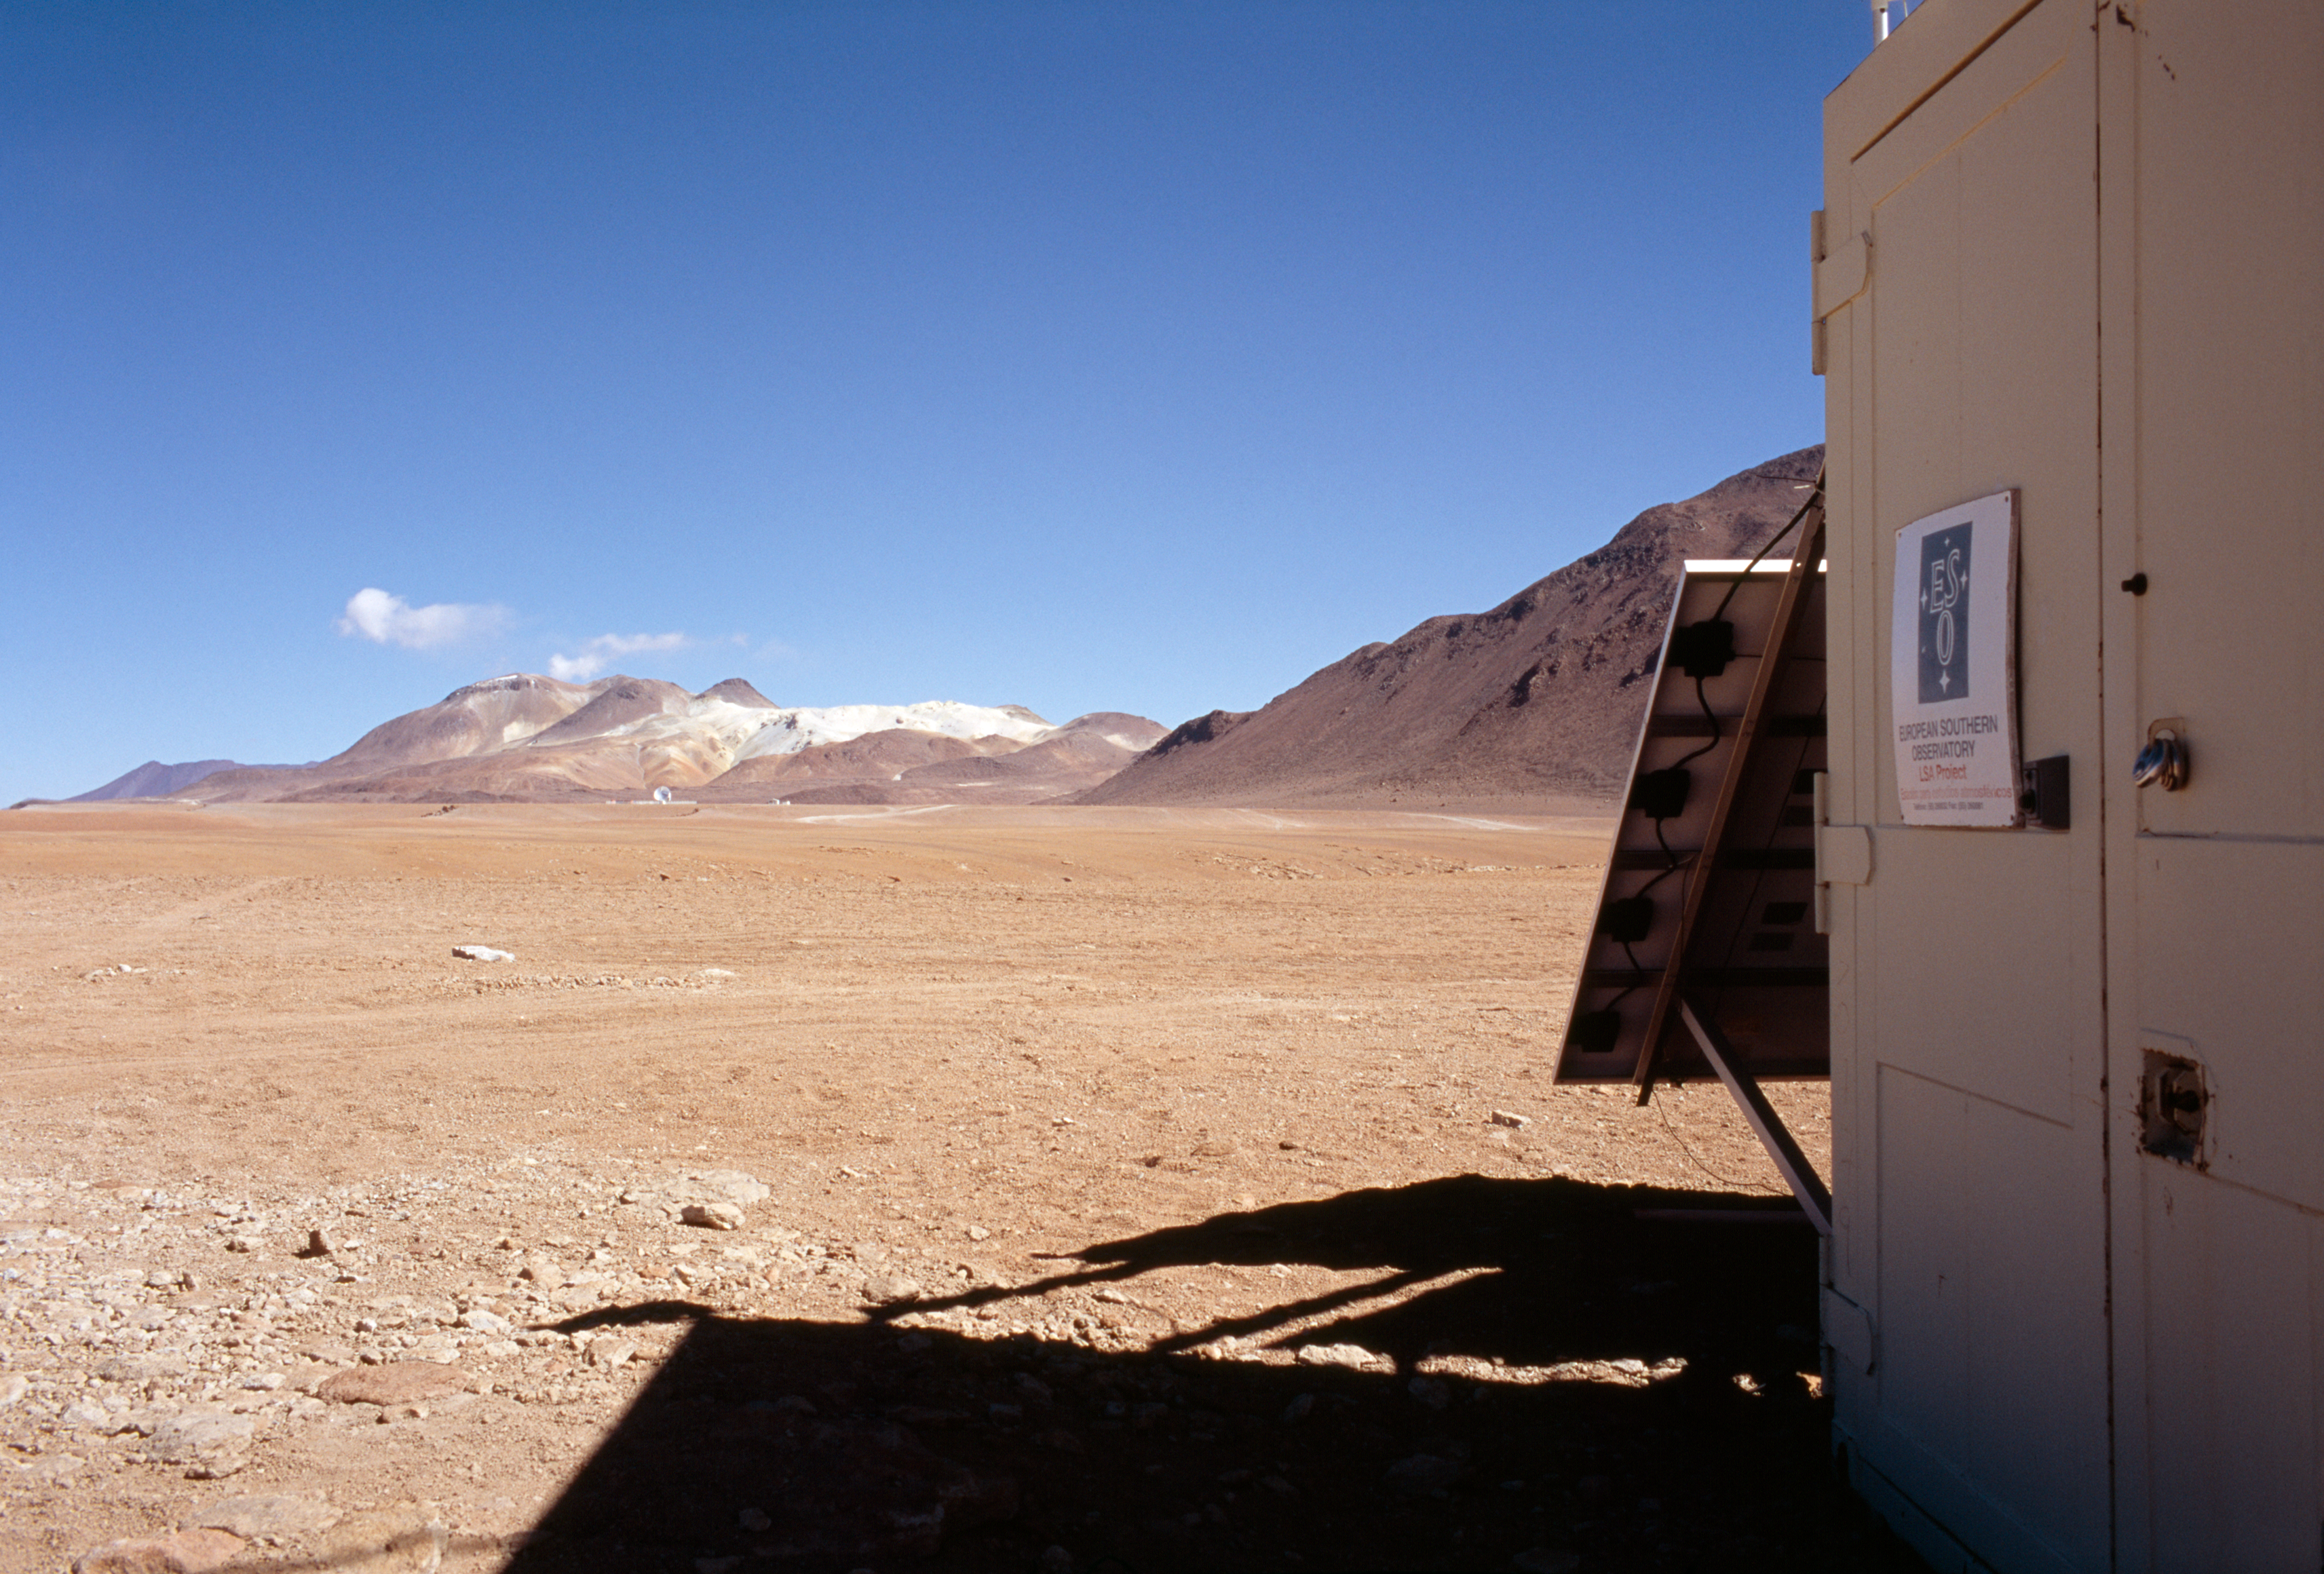

View of APEX

View from the ESO container towards the APEX telescope which is visible in the far distance. This photo was obtained in December 2004.

Credit: ESO